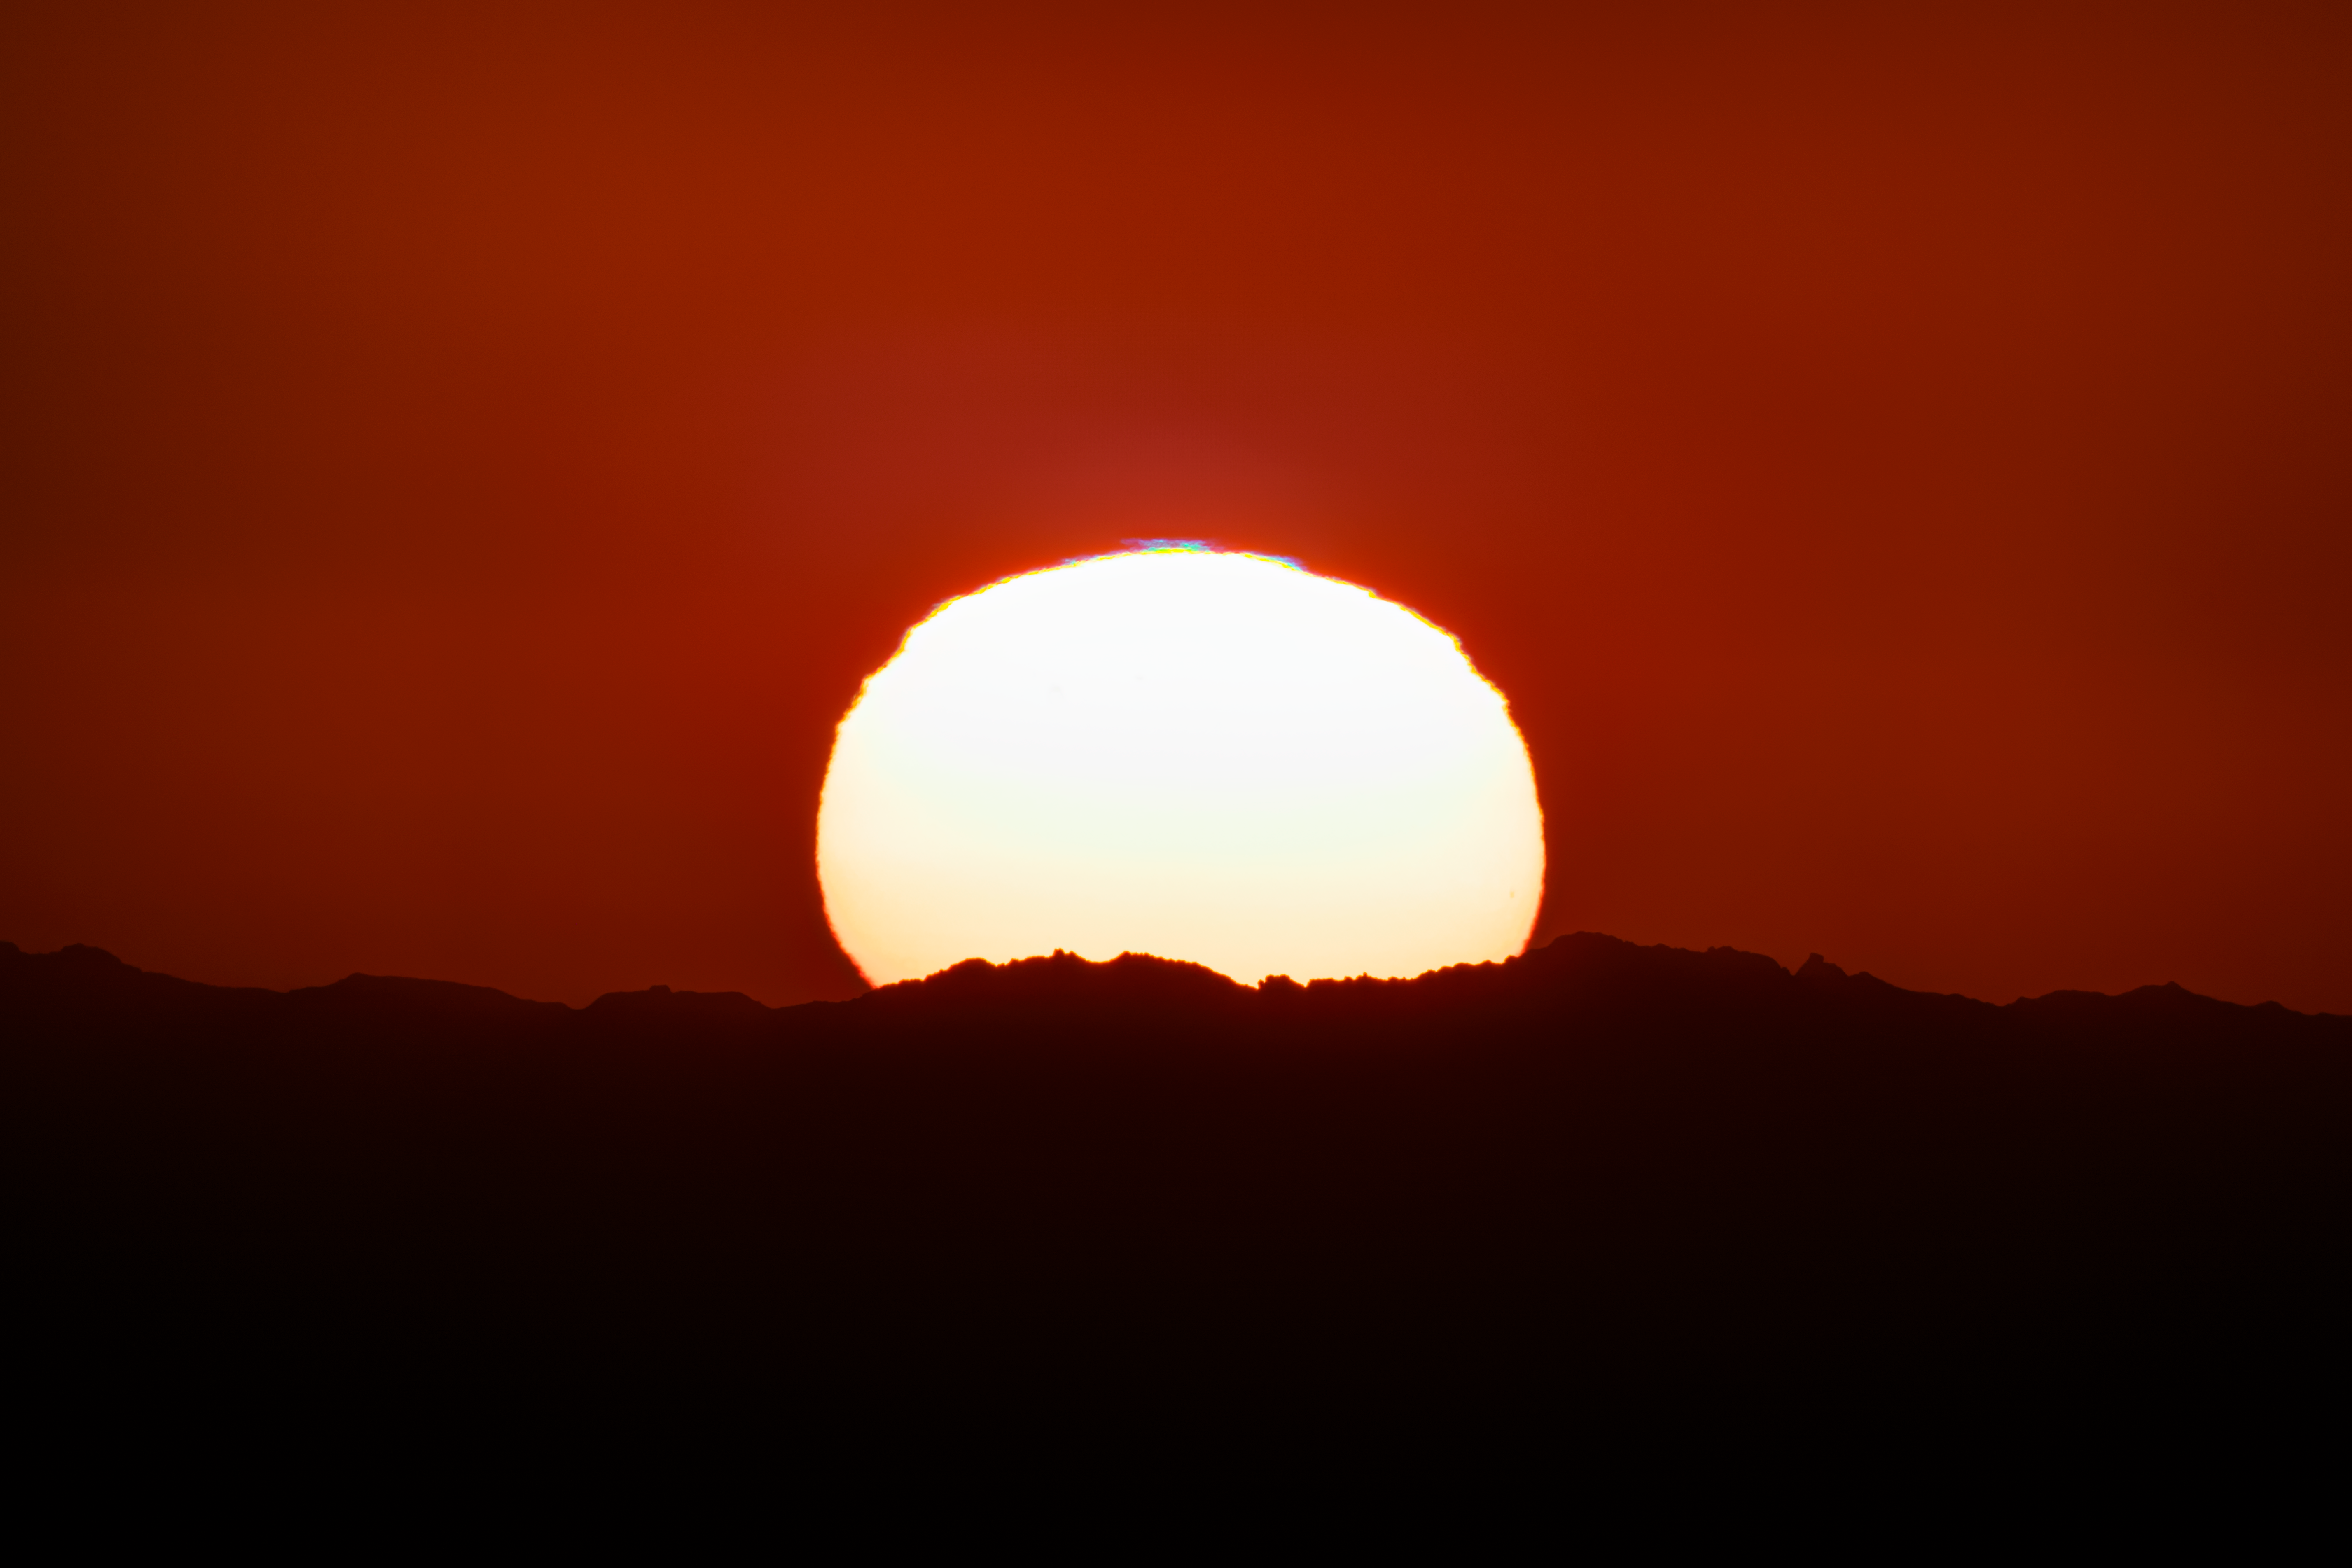

Sunset From Kitt Peak National Observatory

The sunset on 7 November, 2022 as seen from Kitt Peak National Observatory (KPNO), a Progeram of NSF NOIRLab, near Tucson, Arizona.

Credit: KPNO/NOIRLab/NSF/AURA/P. Horálek